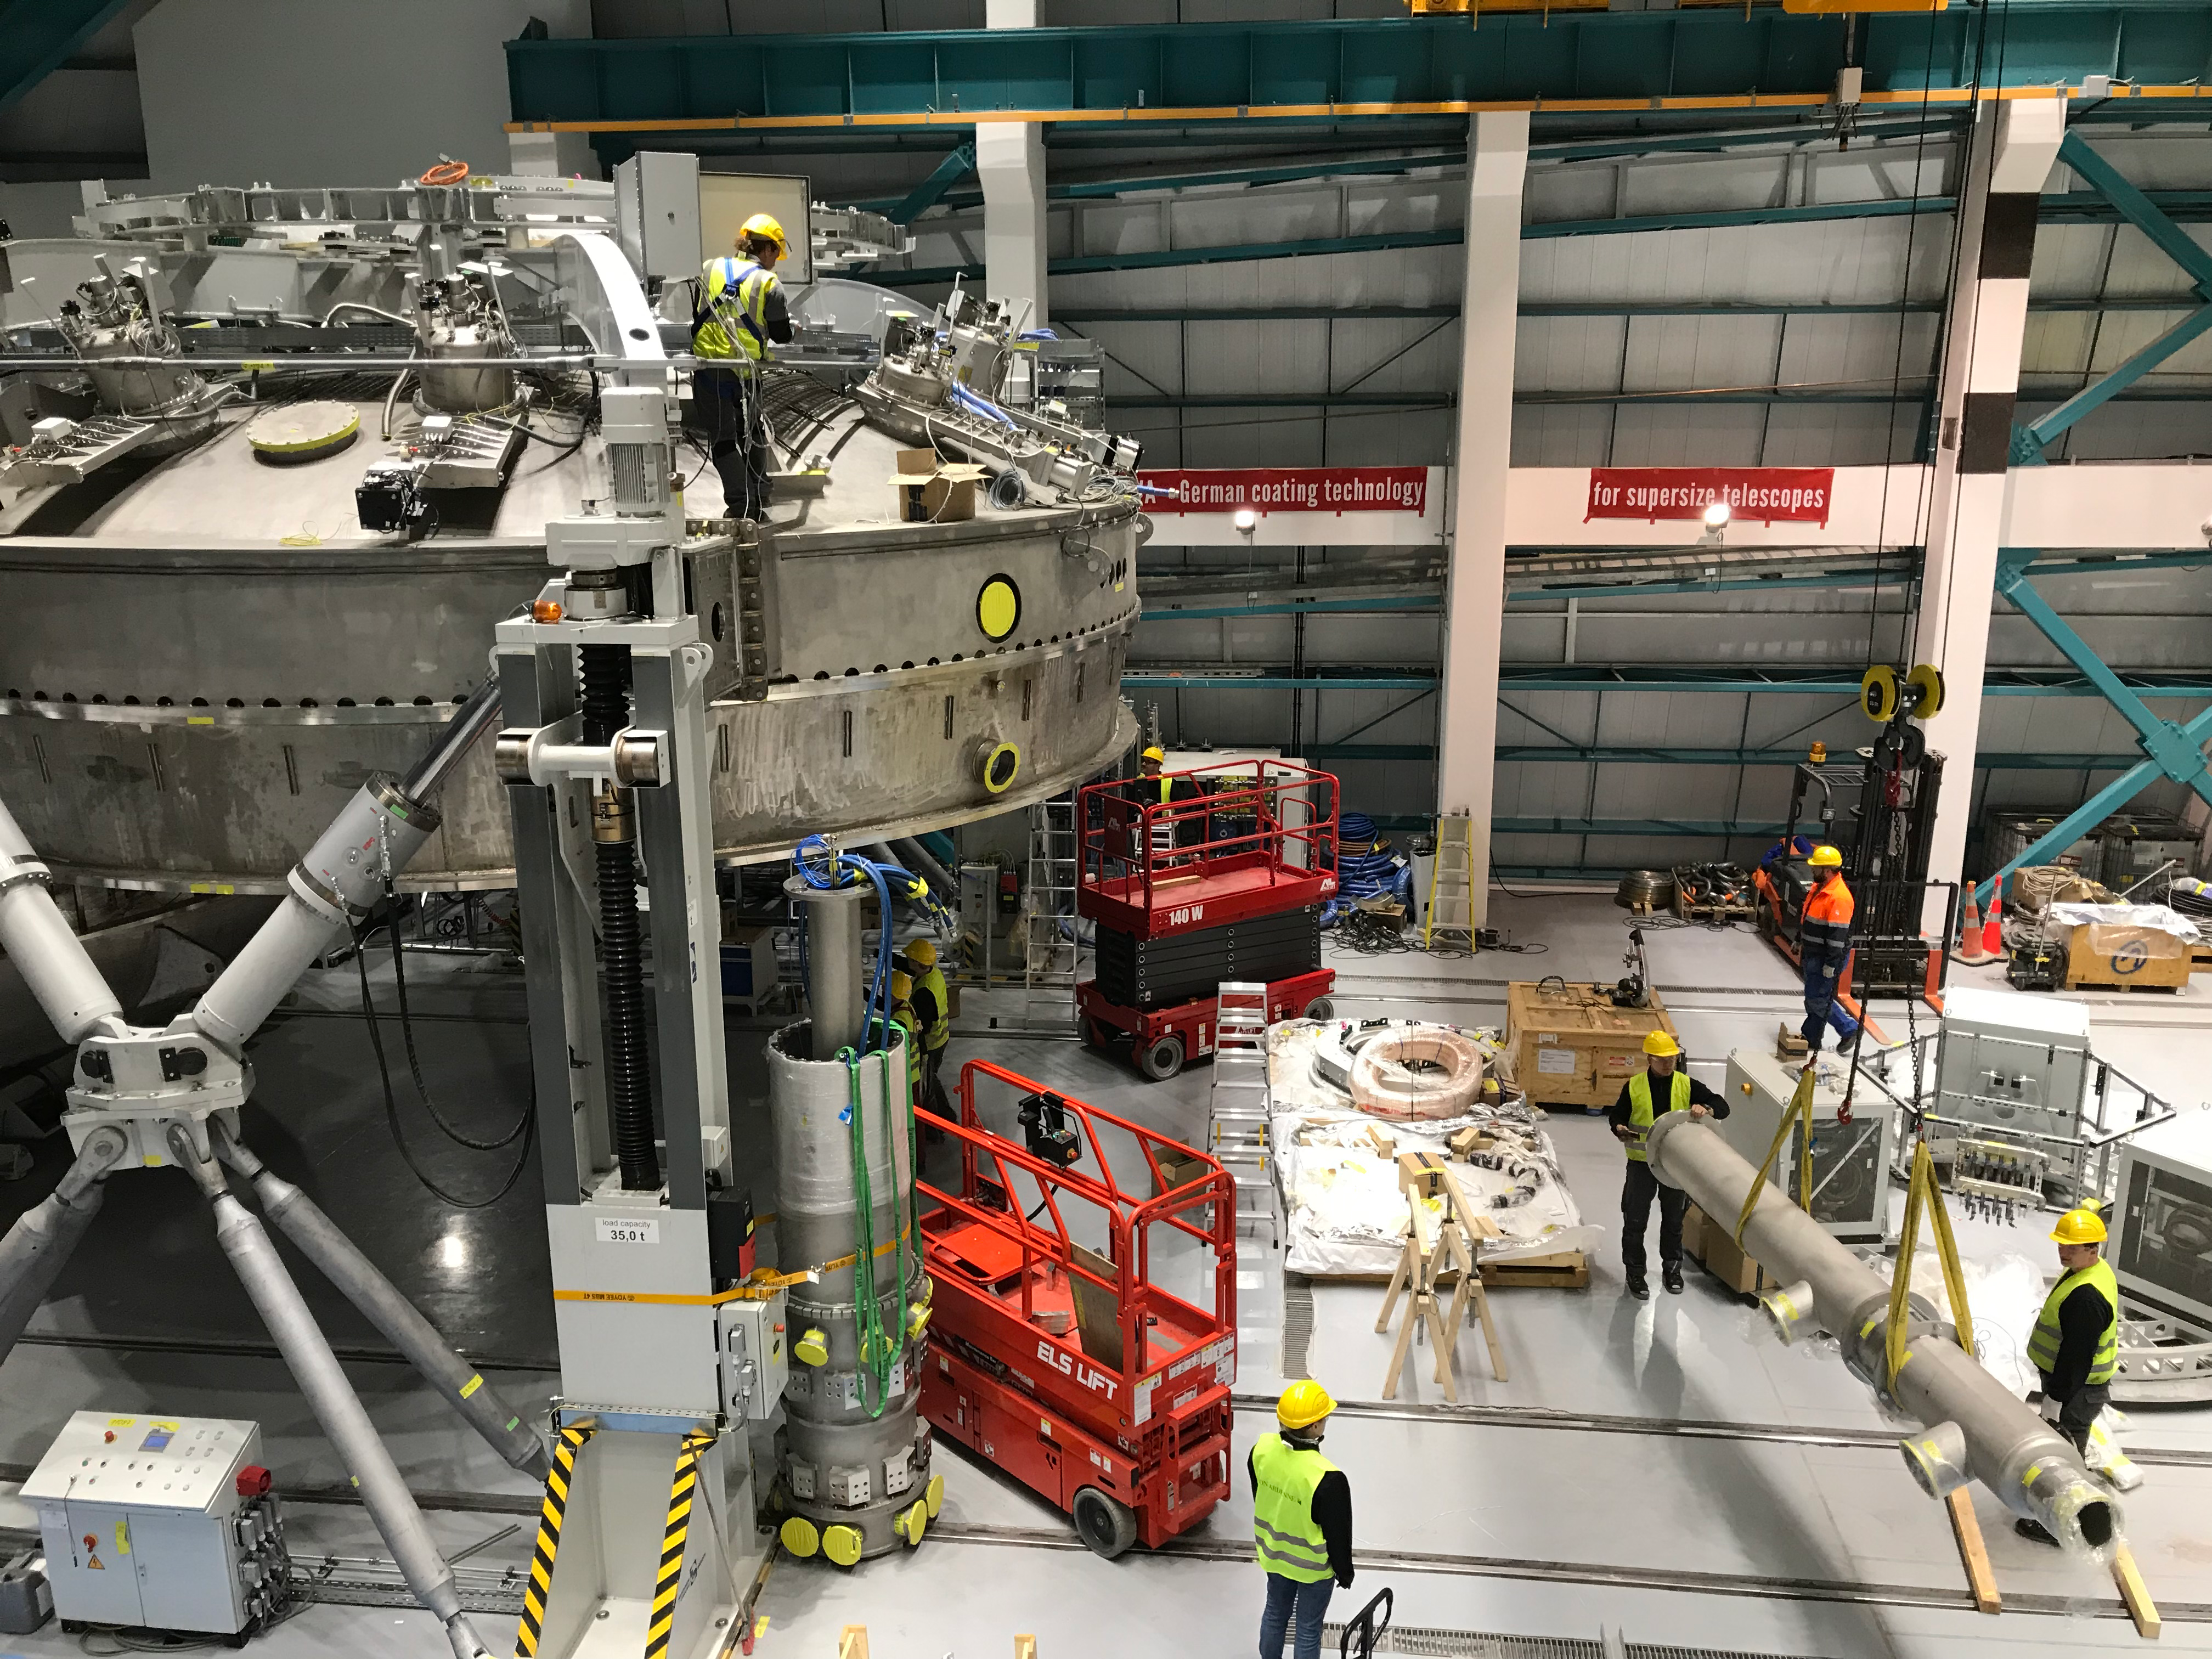

Coating Plant Assembly on Summit

A crew from Von Ardenne, the LSST Coating Chamber vendor, is currently onsite at the LSST summit facility building, performing work on the Coating Chamber, which arrived at the summit in November 2018. According to Tomislav Vucina, LSST Coatings Engineer, "The LSST Coating Chamber will be the largest, most modern, and most powerful mirror coating mechanism used by any telescope in the world." The Coating Chamber, which was constructed in Germany, is now beginning a six-month program of “assembly, integration, and commissioning,” which refers to installation of all components of the Coating Plant, and the testing necessary to ensure that everything works the way it’s supposed to. After final acceptance, and after both LSST mirrors arrive, the Coating Plant will be used to coat the Primary/Tertiary Mirror (M1M3) with aluminum, and the Secondary Mirror (M2) with silver.

Credit: Rubin Observatory/NSF/AURA